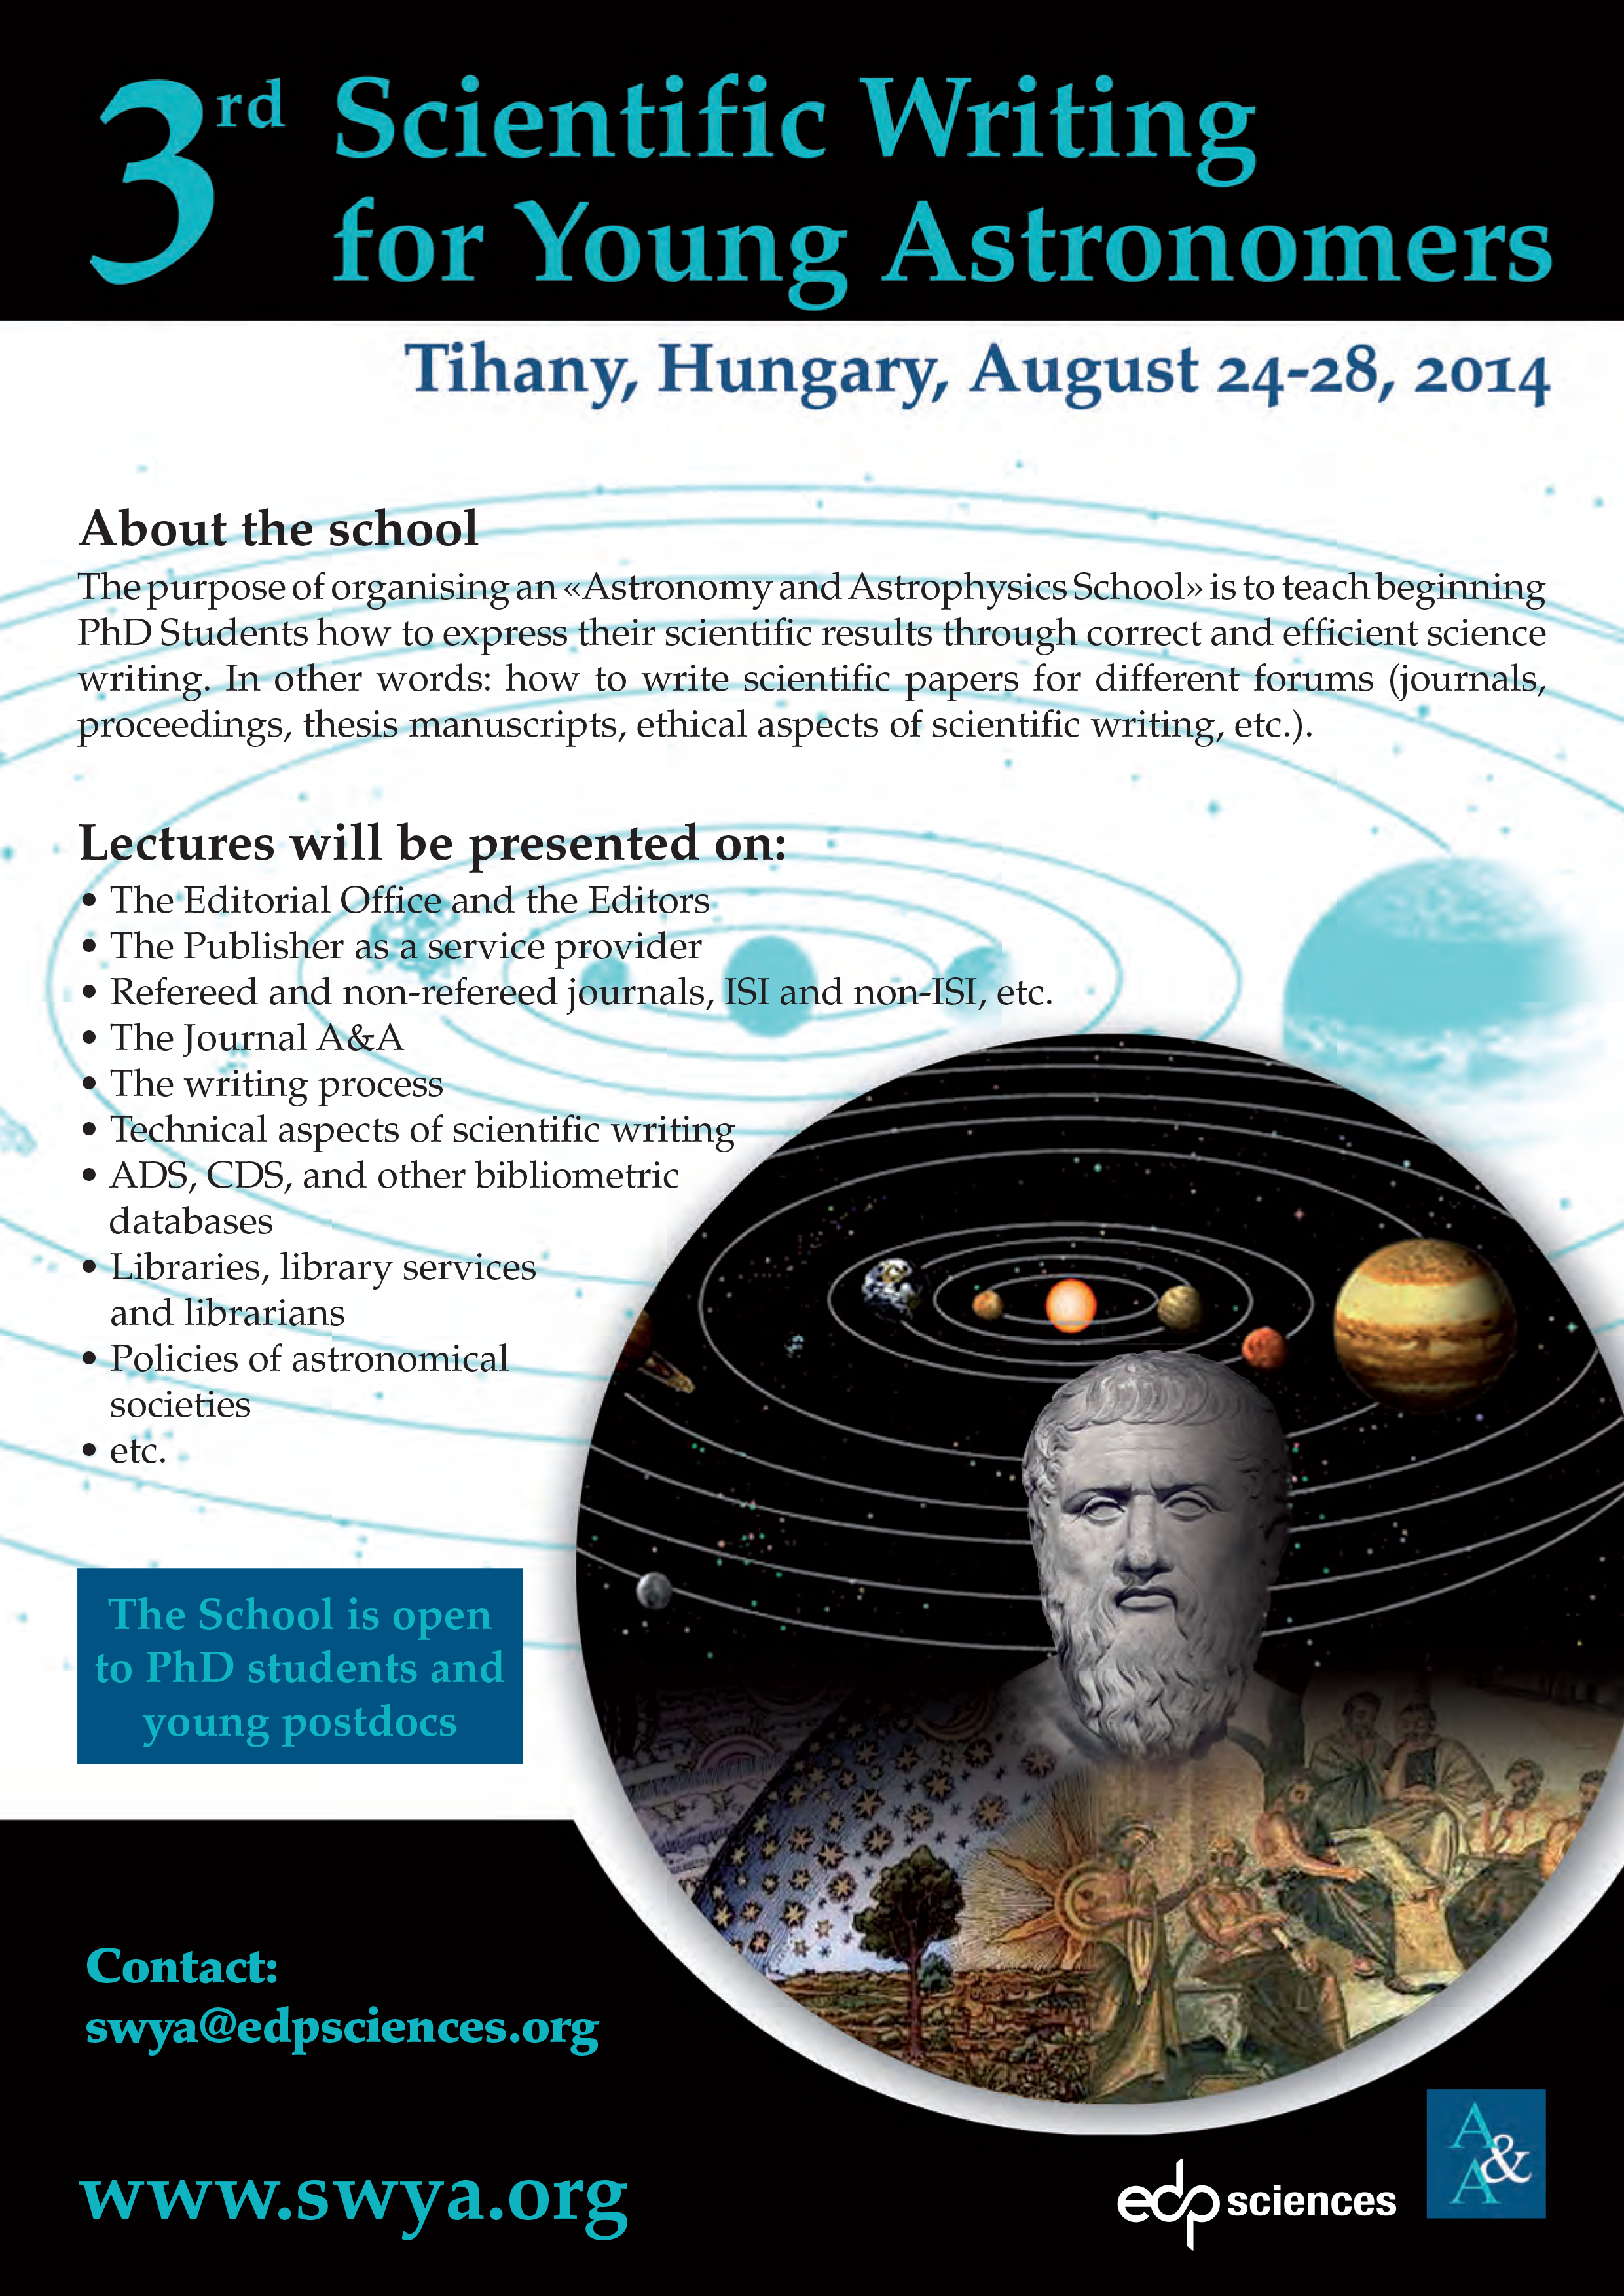

Poster of the event 3rd Scientific Writing for Young Astronomers

Poster of the event 3rd Scientific Writing for Young Astronomers.

Credit: IAU